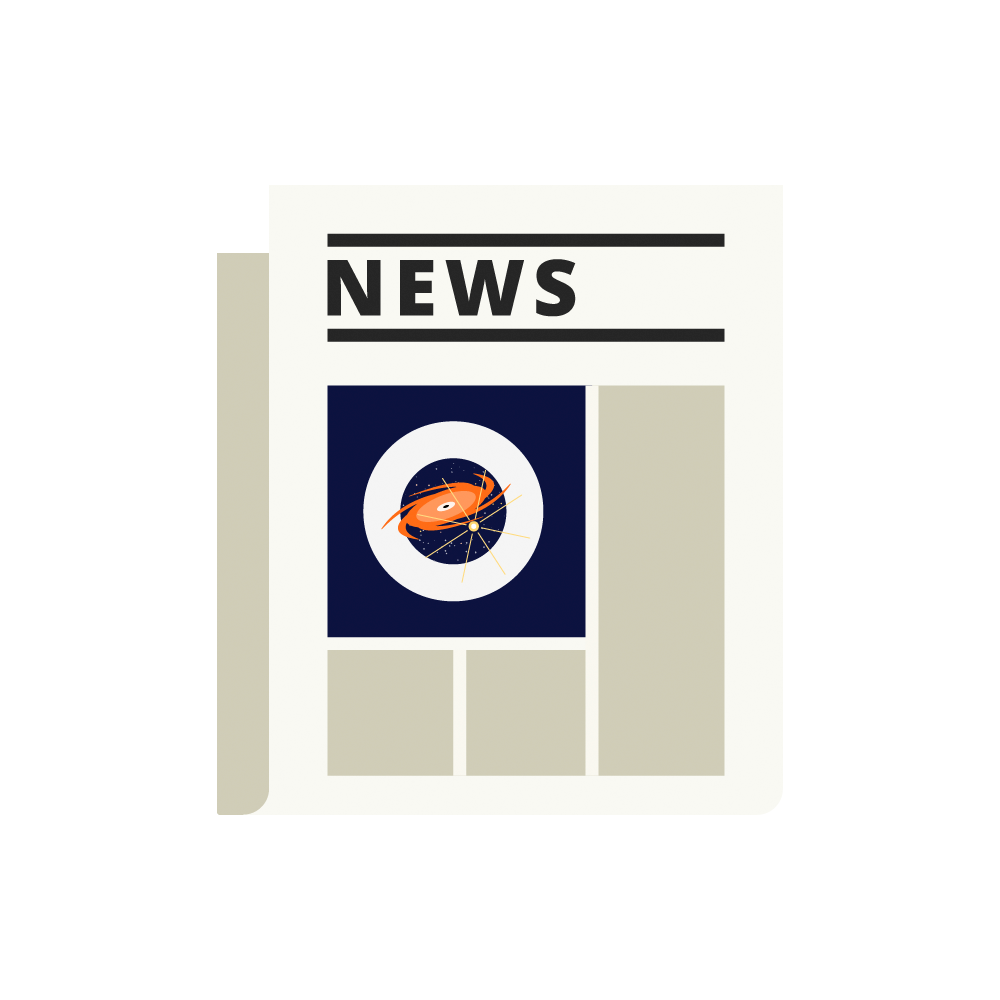

Newspaper Icon

An illustration of a newspaper containing astronomy news.

Credit: RubinObs/NOIRLab/SLAC/NSF/DOE/AURA/J. Pinto